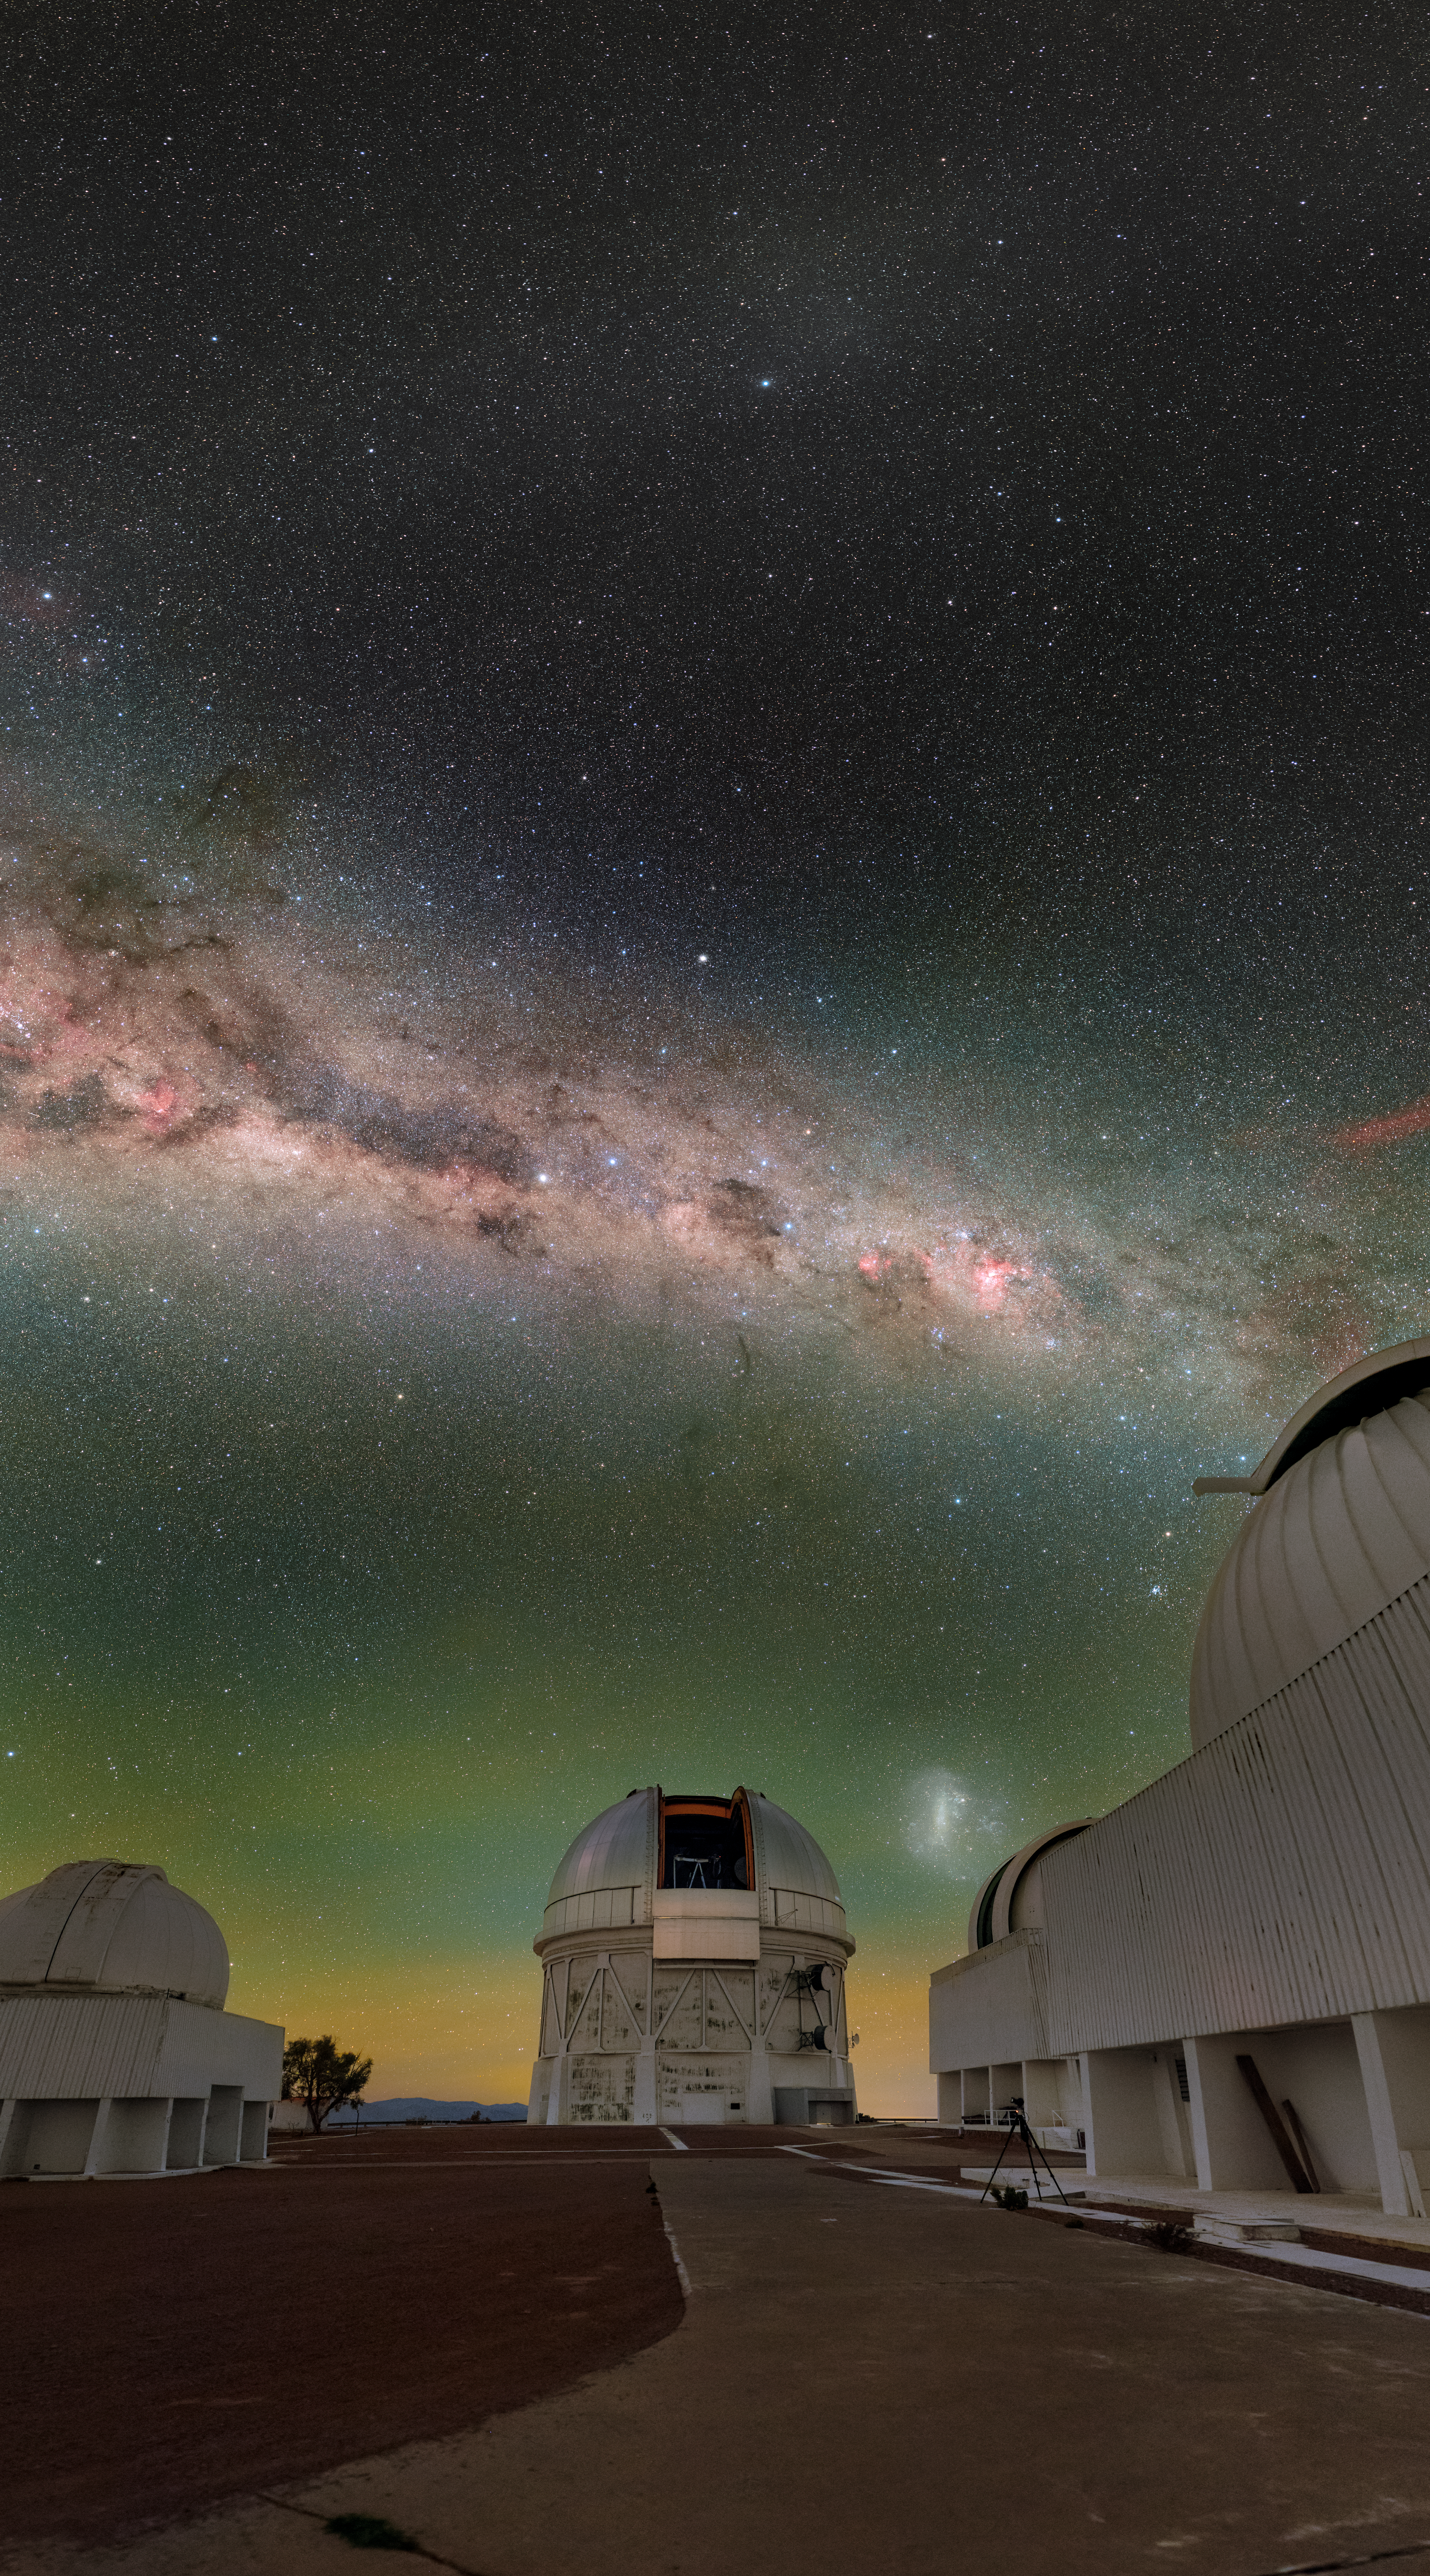

Víctor M. Blanco 4-meter Telescope

The U.S. National Science Foundation Víctor M. Blanco 4-meter Telescope at Cerro Tololo Inter-American Observatory (CTIO) in Chile, a Program of NSF NOIRLab. The Blanco is home to the 570-megapixel Department of Energy-fabricated Dark Energy Camera (DECam) conducting DES.

Credit: CTIO/NOIRLab/NSF/AURA/P. Horálek (Institute of Physics in Opava)